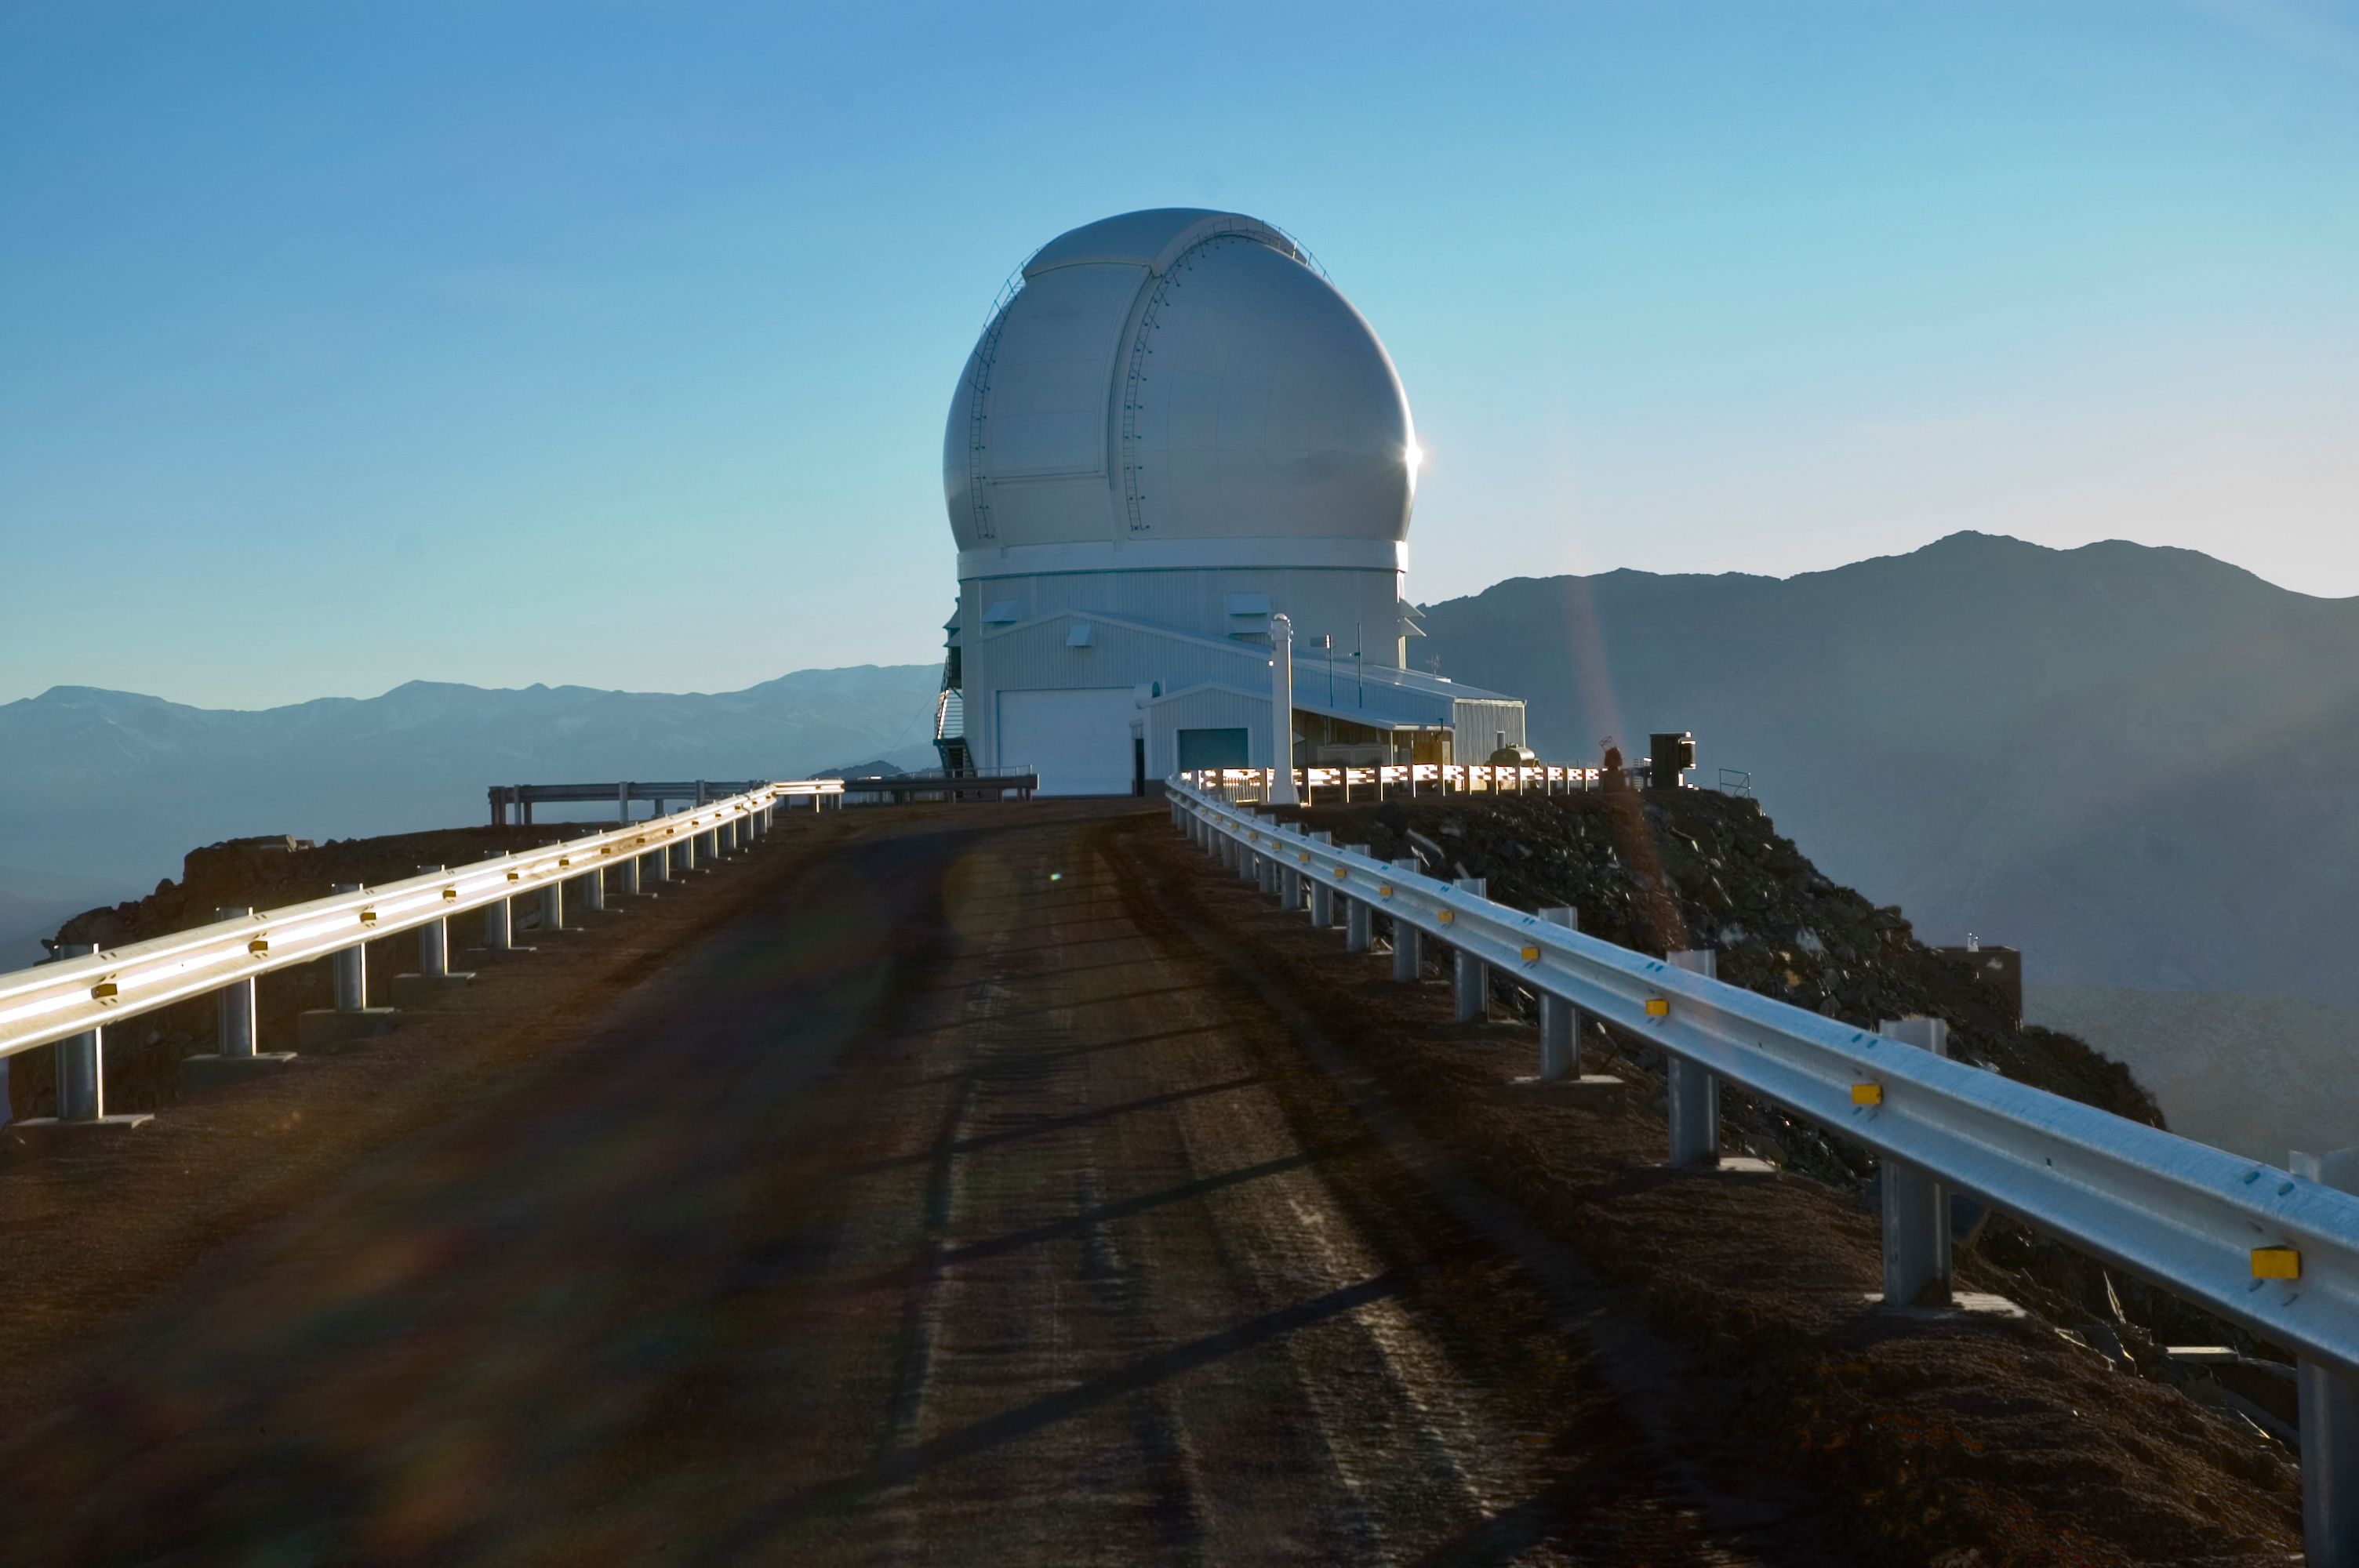

SOAR Telescope, 2006

The SOuthern Astrophysical Research Telescope (SOAR) on Cerro Pachón, in June of 2006.

Credit: M. Urzúa Zuñiga/International Gemini Observatory